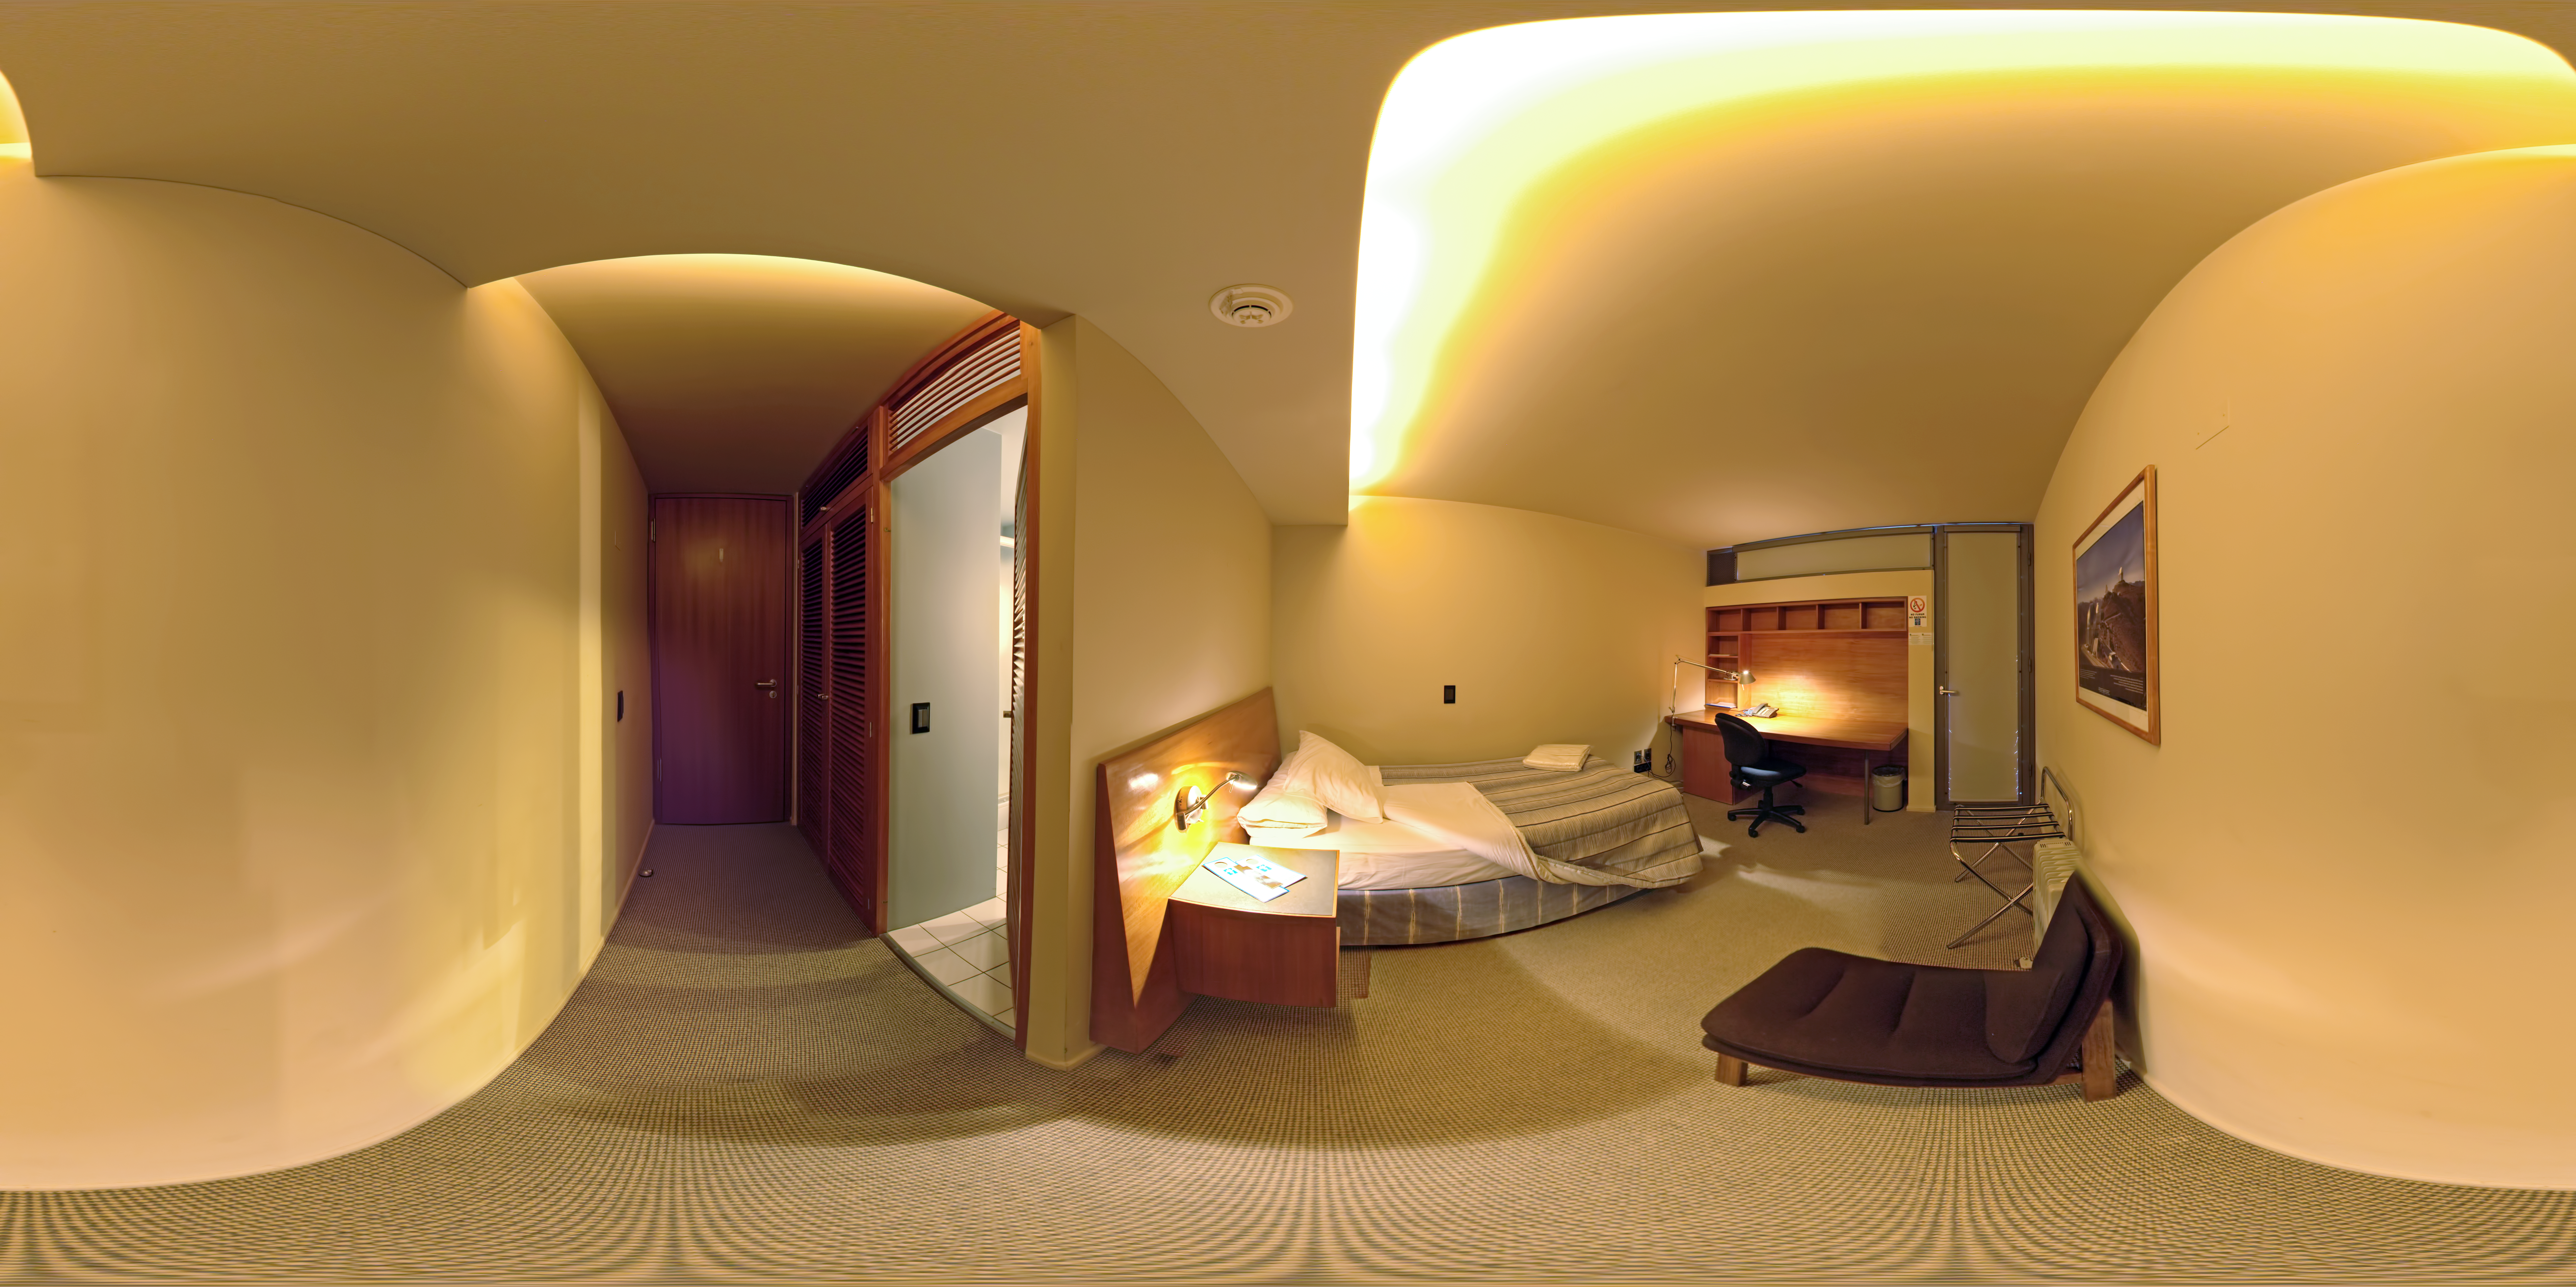

La Residencia

A 360 degree panorama taken inside one of the bedrooms of La Residencia, at Paranal Observatory. La Residencia is the place for those working at Paranal to relax and take shelter from the harsh environment outside.

Credit: ESO